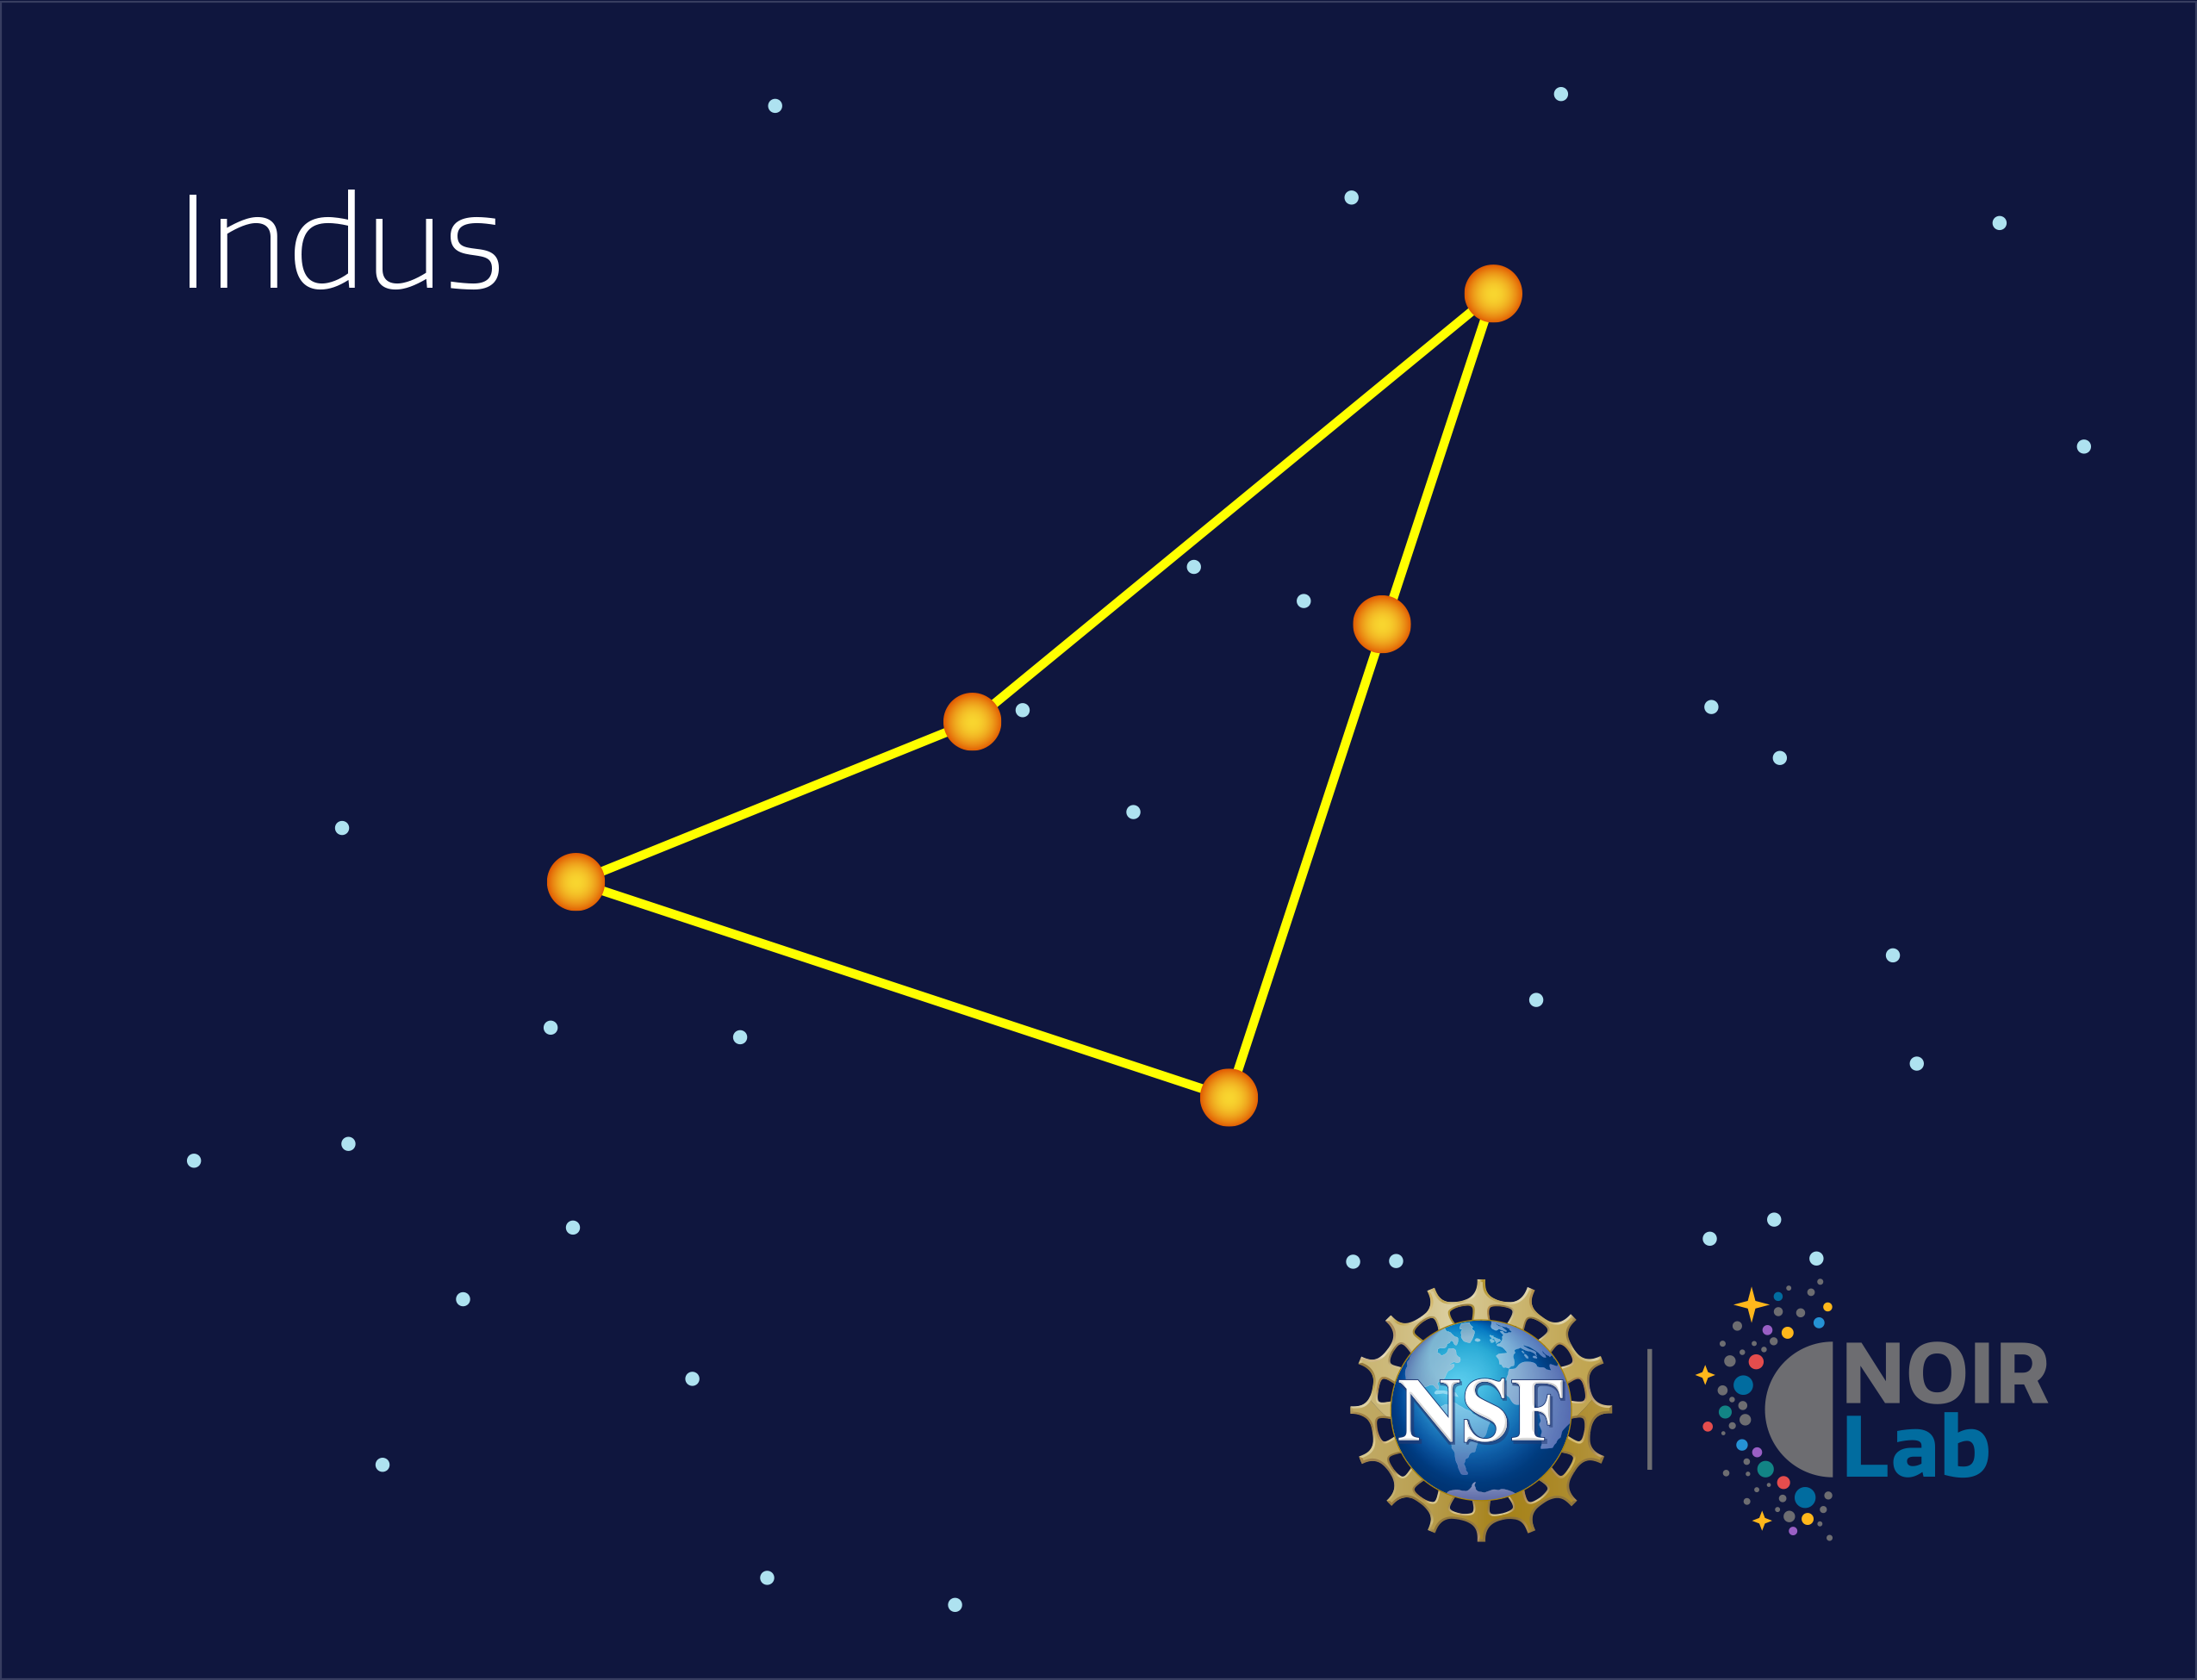

Indus

Credit: NOIRLab